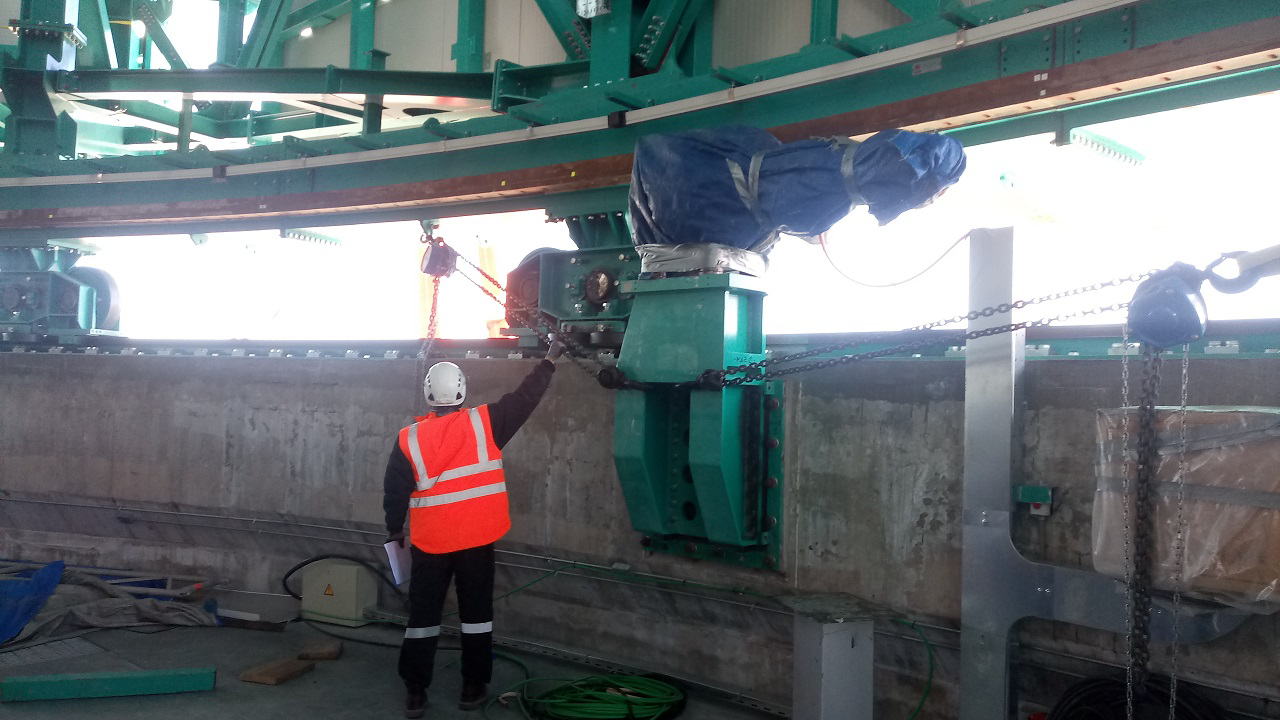

Summit Inspection #3

A third summit inspection occurred on April 28th (see photos). Like previous inspections, all social distancing and strict safety measures were adhered to, and this trip uncovered no major issues. The team on this visit included Hernán Hererra, Dome technical lead for Rubin Observatory, and a technician from the Italian Dome vendor (EIE), Fabio Serafin, who lives in Chile. They used the mobile crane to access the Dome roof and upper shutter for a full inspection and carried out several maintenance tasks. The following day, another small team went to the summit to inspect and test elements of the Coating Chamber. Next week a summit trip is planned to receive and unload a container with more Dome cladding, which is the last shipment that was in transit when the international restrictions went into effect. Another upcoming planned visit will target electrical maintenance tasks. As winter weather approaches, more visits will likely be necessary to keep everything well maintained.

Credit: Rubin Observatory/NSF/AURA